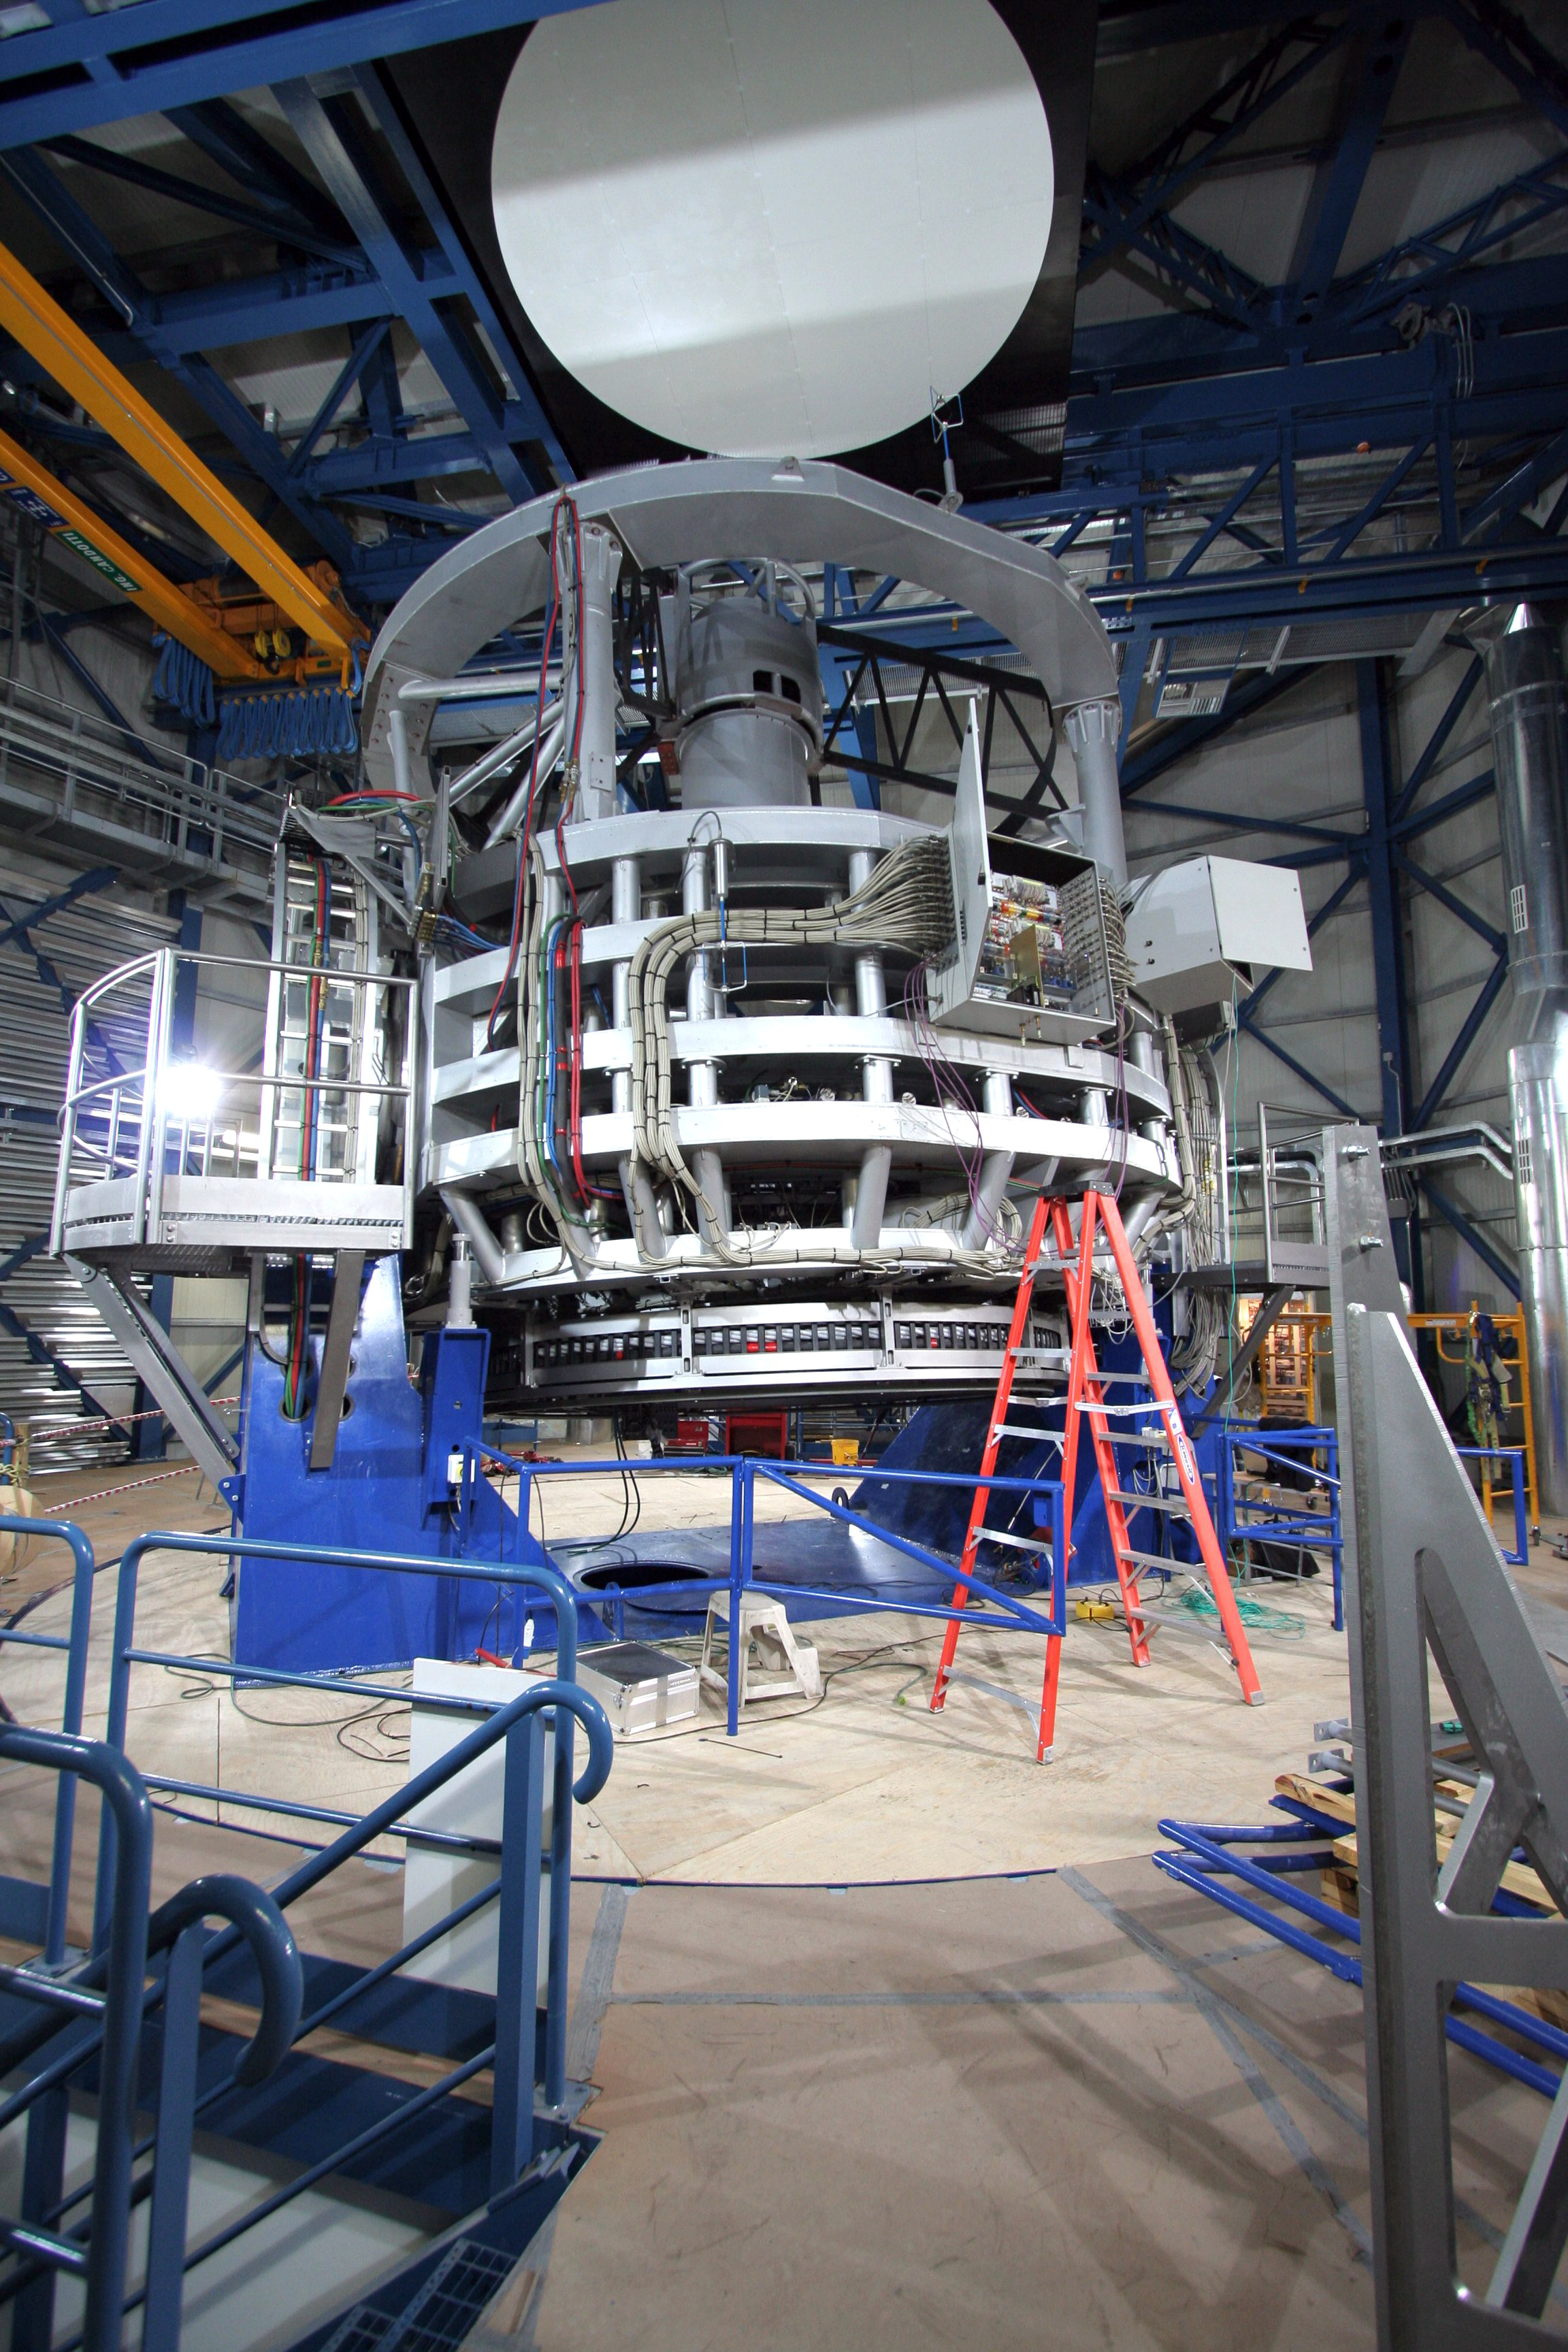

The VISTA telescope in its enclosure

The VISTA telescope in its enclosure during the later stages of construction.

Credit: VISTA/ESO